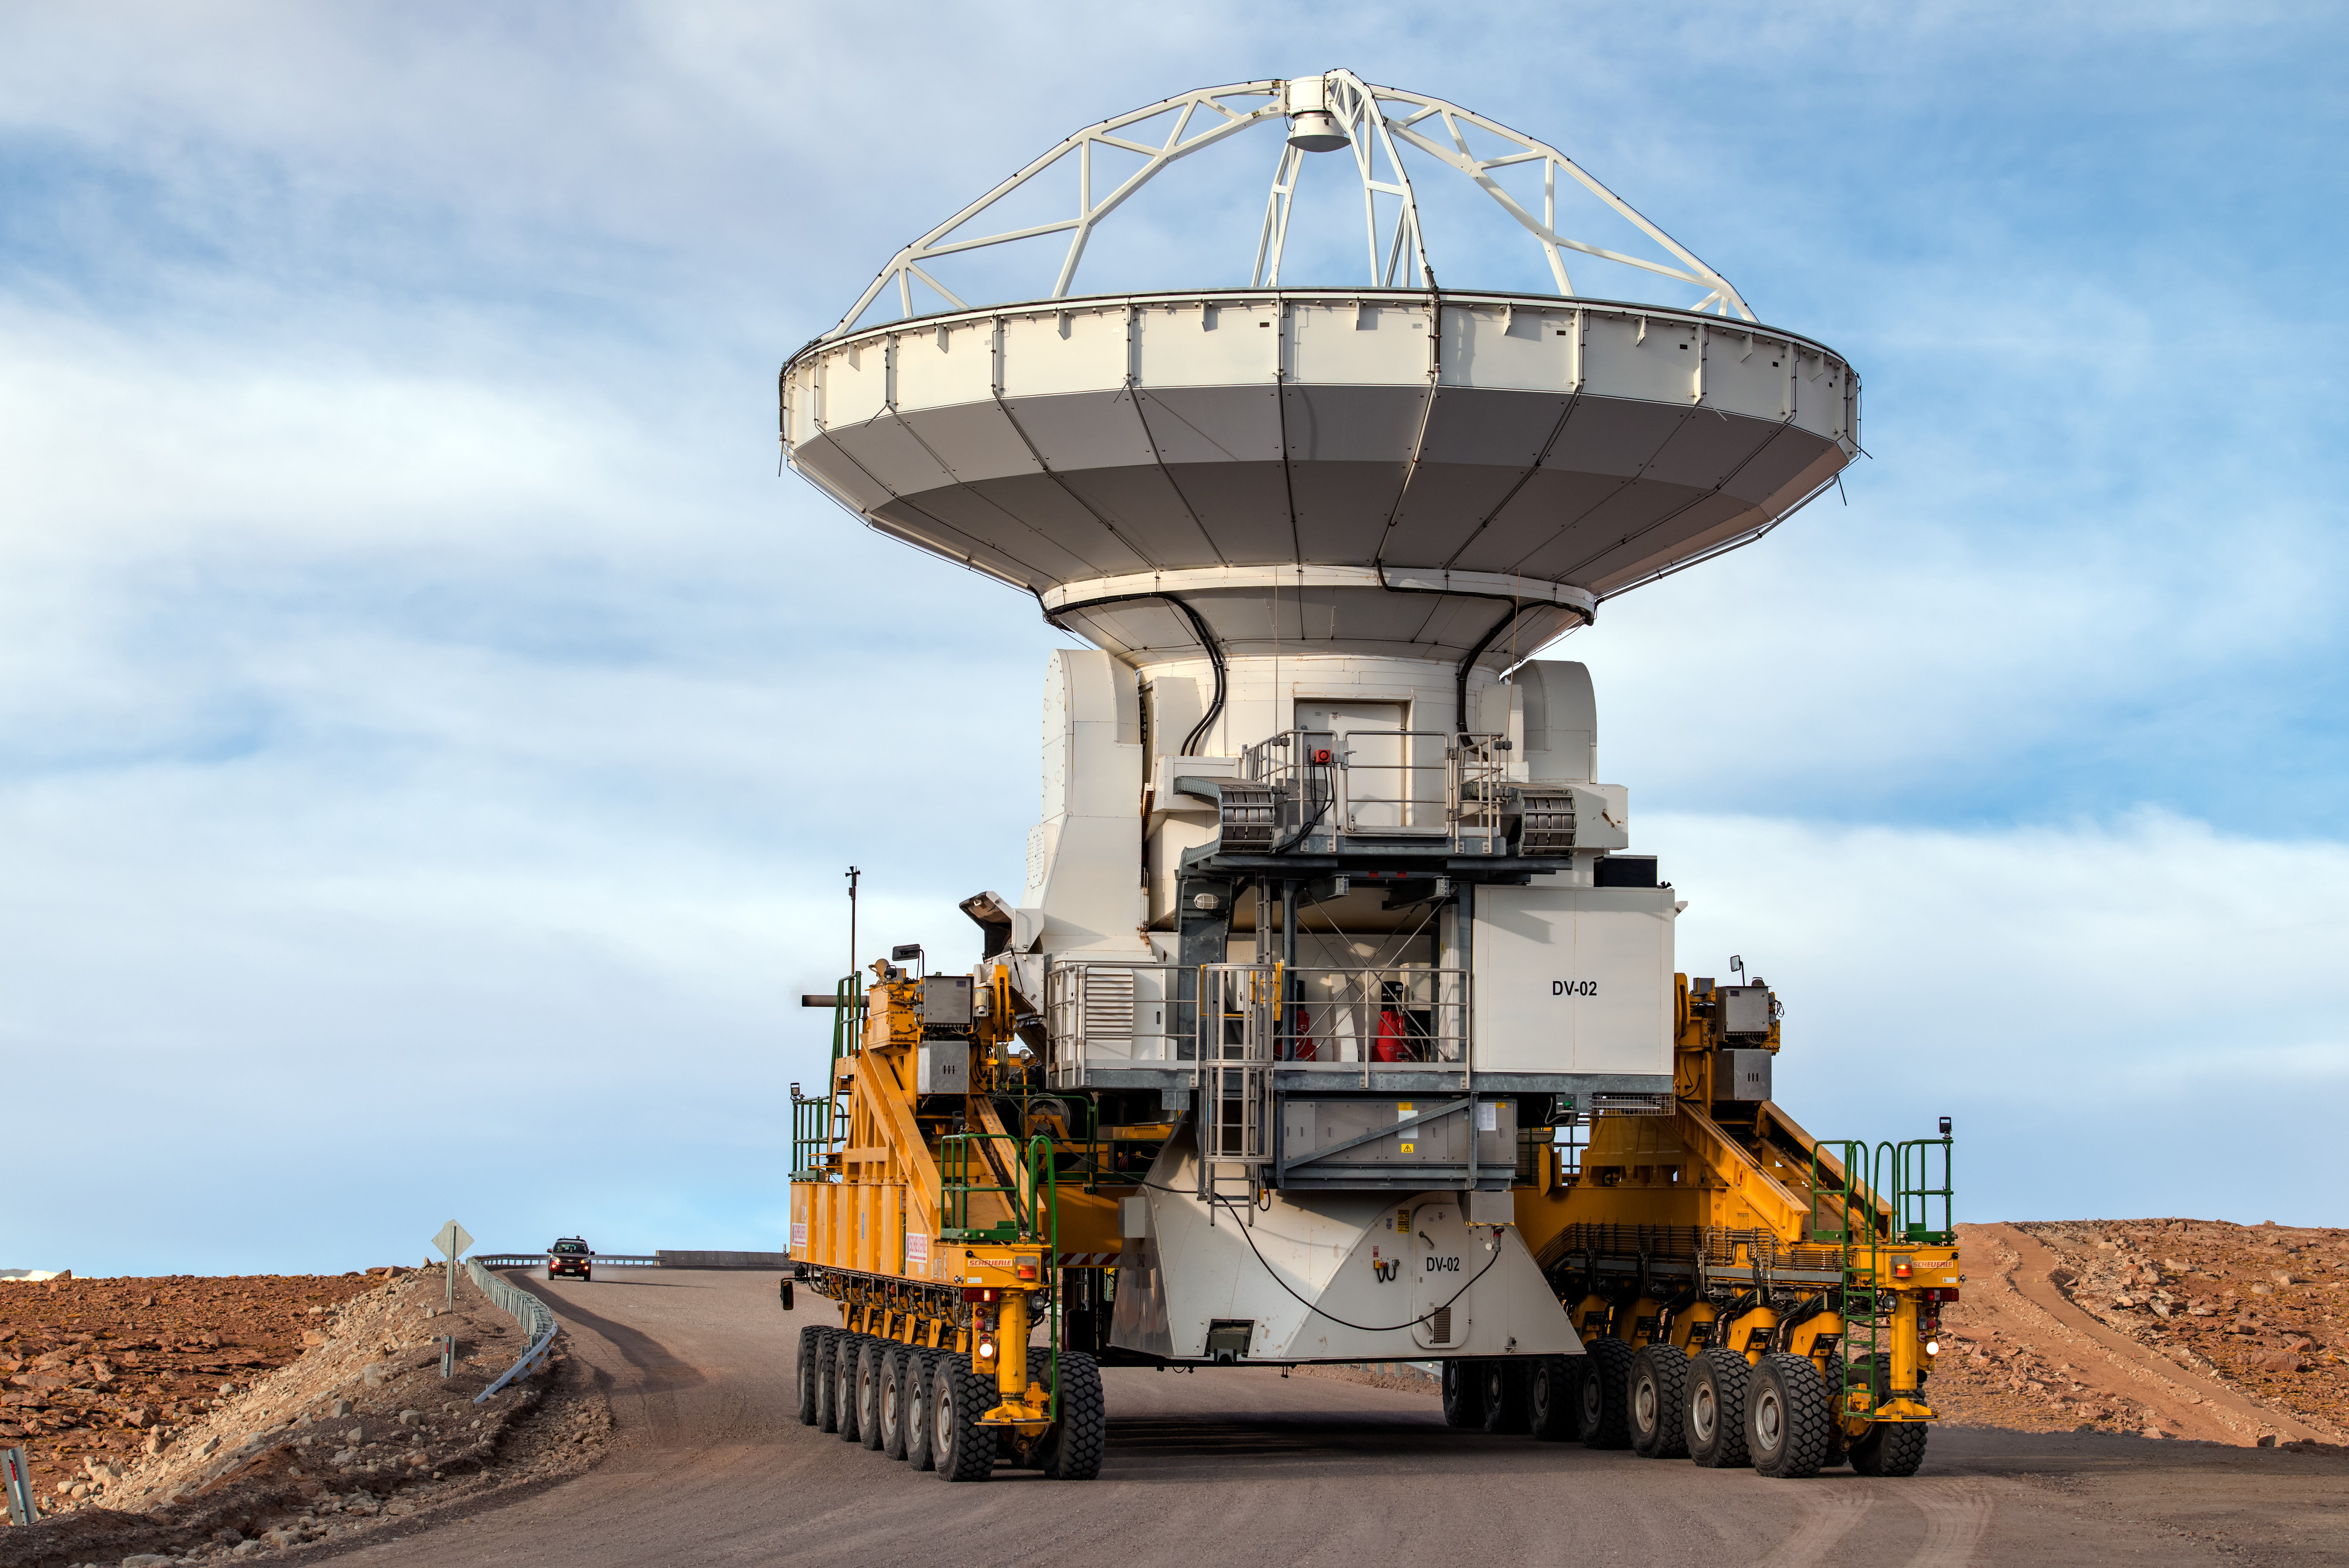

ALMA transporter

An Atacama Large Millimetre Array (ALMA) antenna en route from the Operations Support Facility to the plateau of Chajnantor for the first time. The ALMA transporter vehicle carefully carries the state-of-the-art antenna, with a diameter of 12 metres and a weight of about 100 tons, on the 28 km journey to the Array Operations Site, which is at an altitude of 5000m. The antenna is designed to withstand the harsh conditions at the extreme altitude, where the very dry and rarefied air is ideal for ALMA’s observations of the Universe at millimetre- and submillimetre-wavelengths.

Credit: ESO/B. Tafreshi (twanight.org)